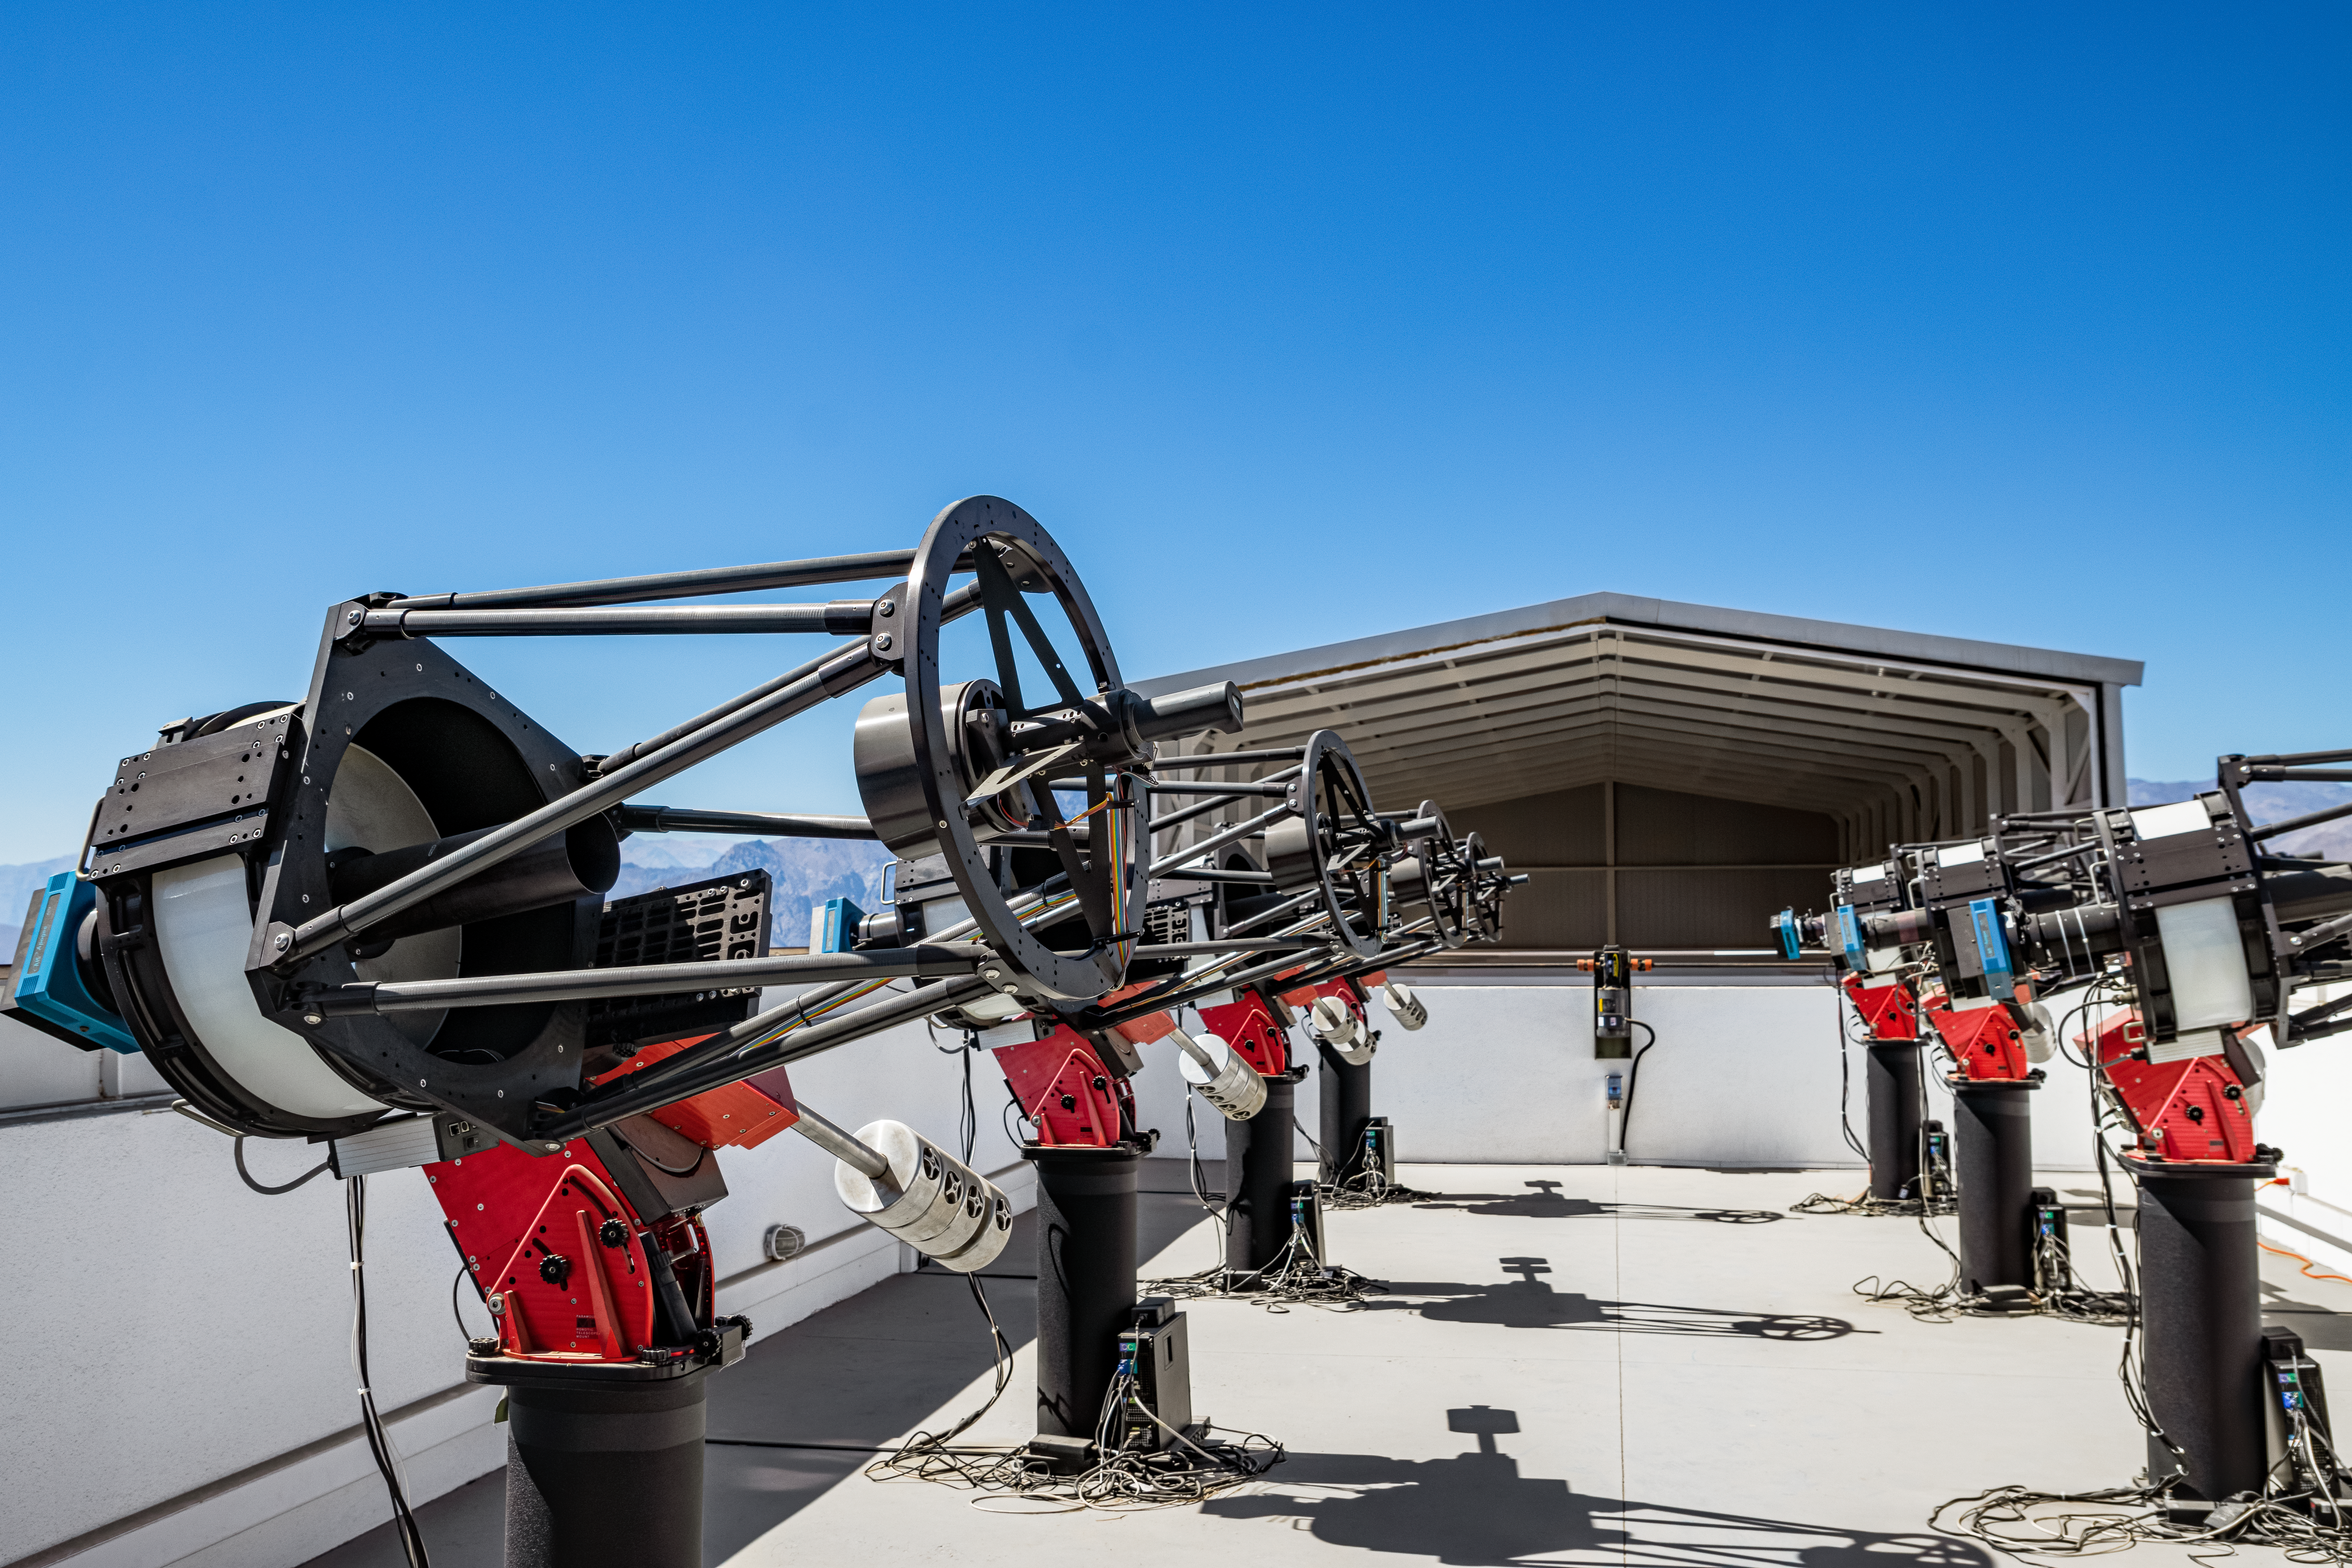

MEarth-South Observatory

The 0.4-meter telescopes of MEarth-South Observatory at Cerro Tololo Inter-American Observatory.

Credit: CTIO/NOIRLab/NSF/AURA